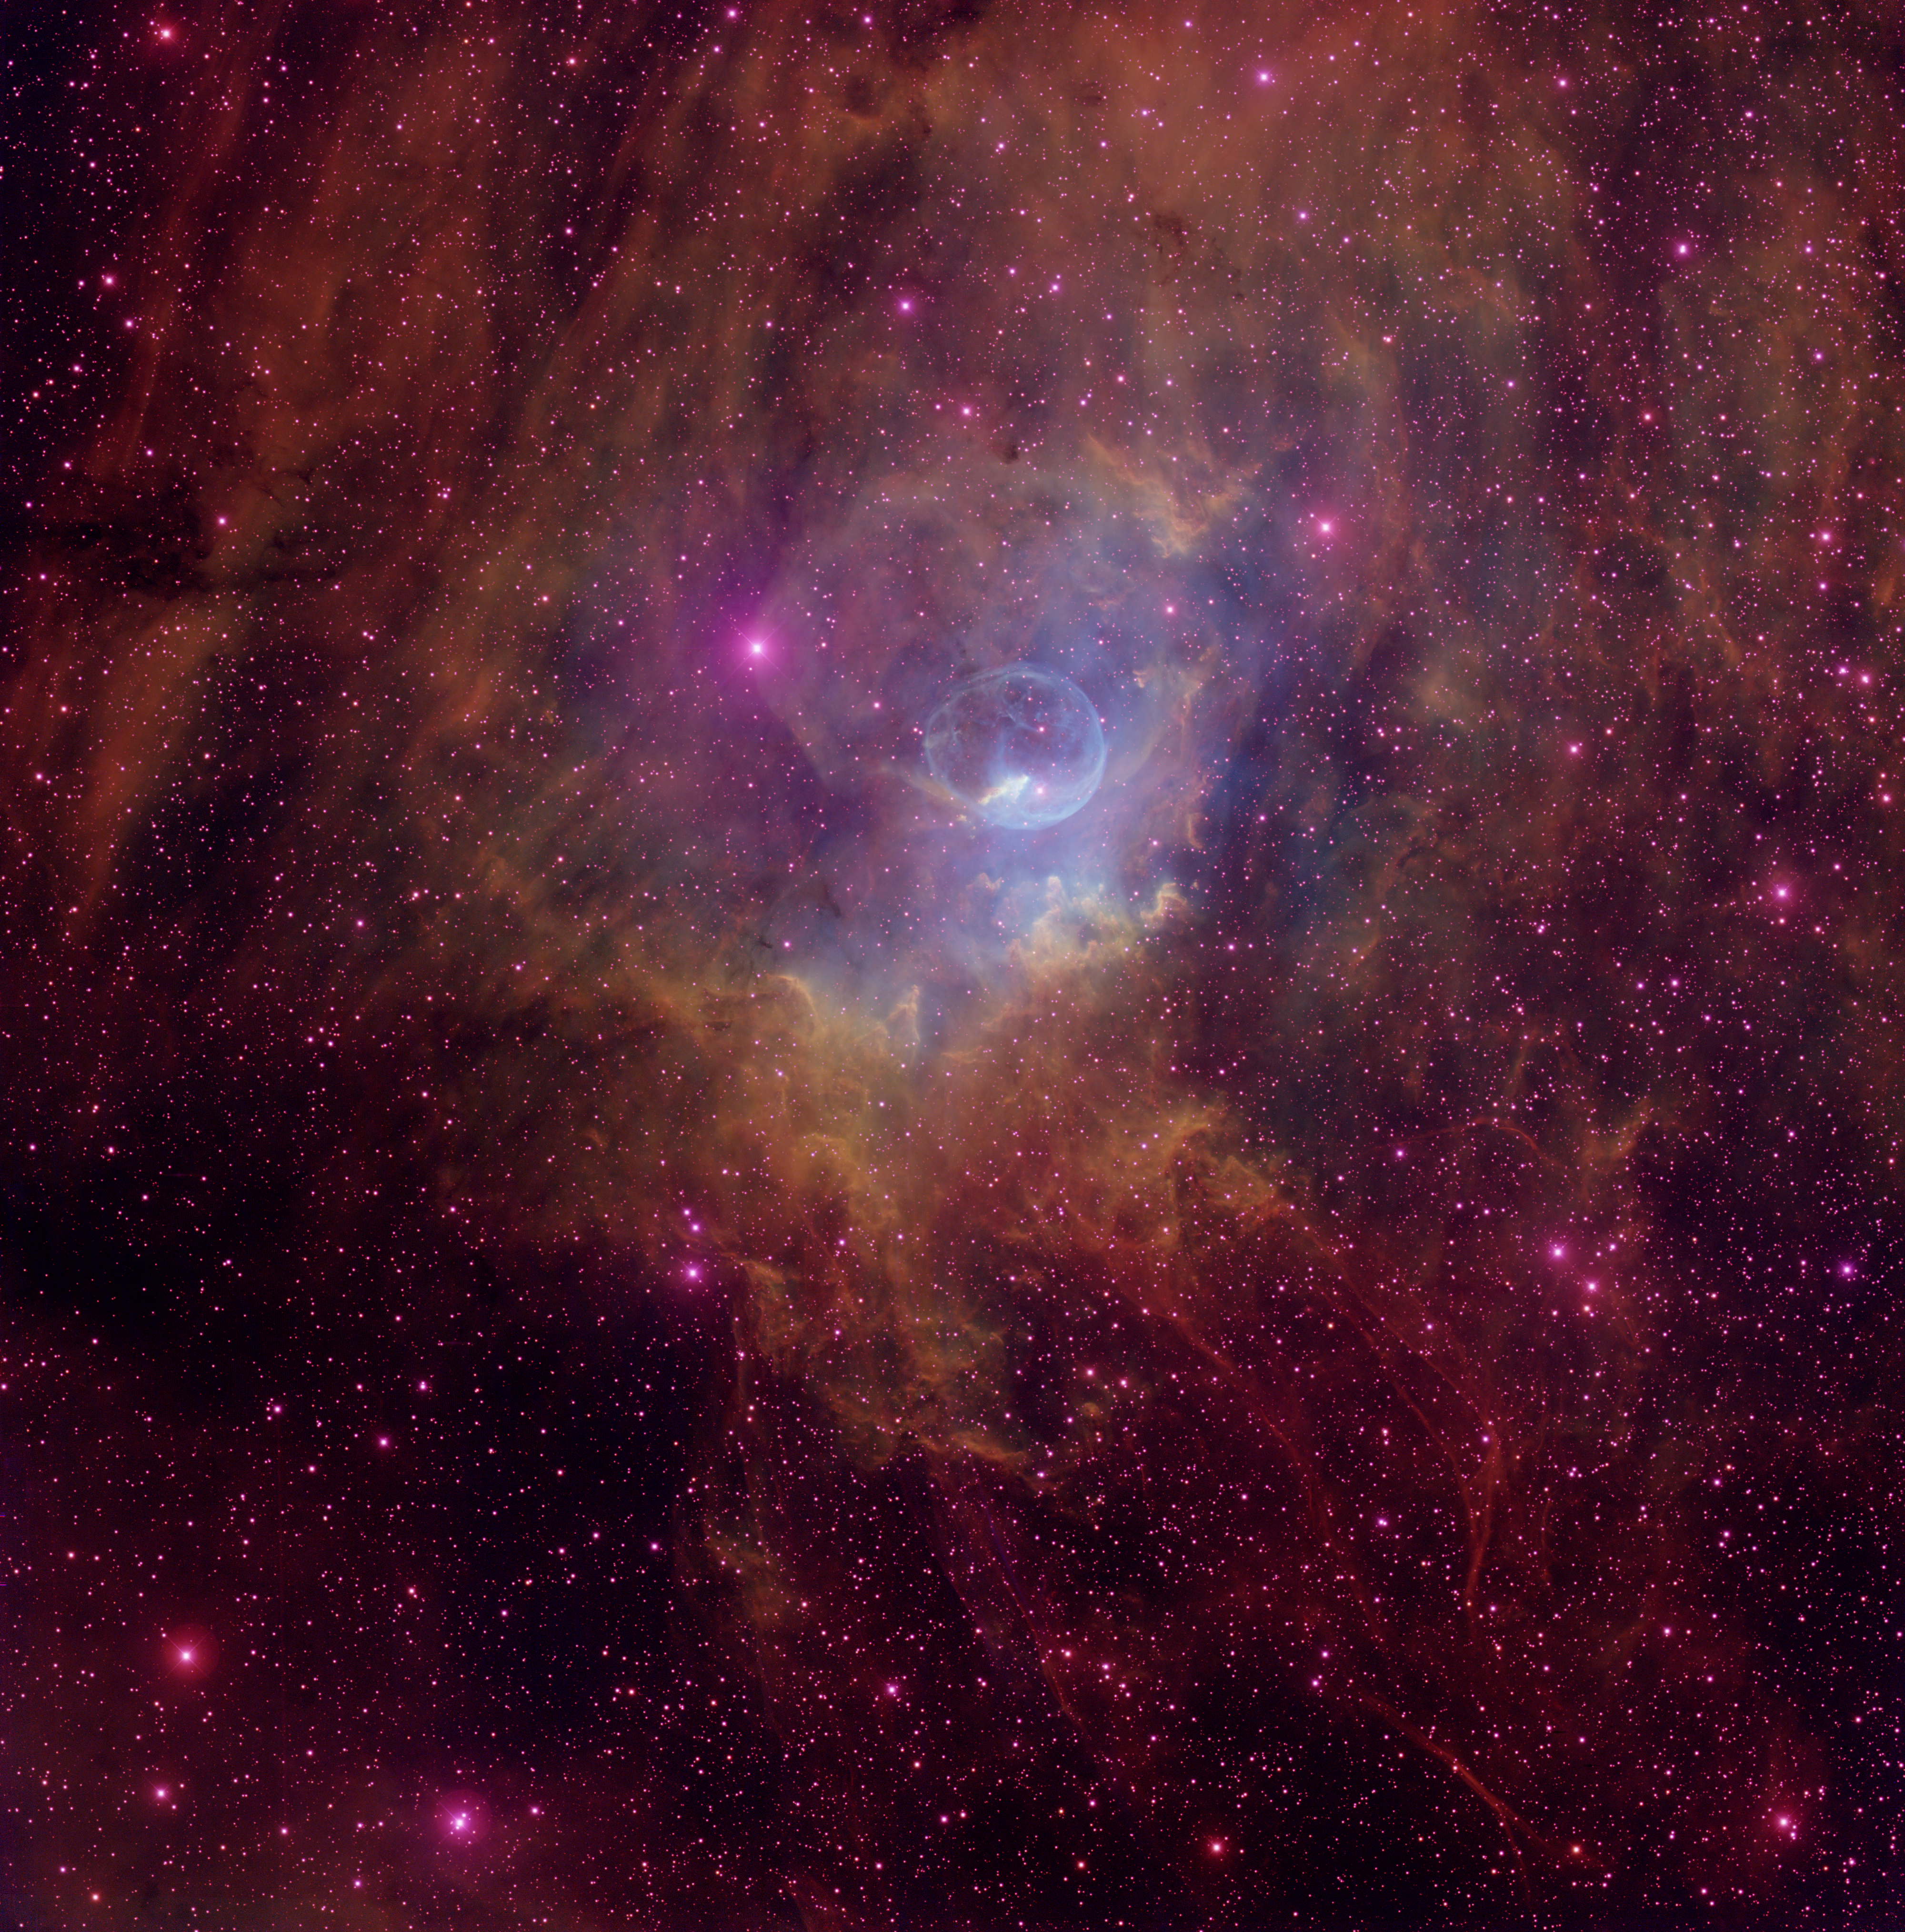

The Bubble Nebula (NGC 7635)

The Bubble Nebula (NGC7635) is one of three shells of gas surrounding the massive star BD+602522, the bright star near the center of the bubble. Energetic radiation from the star ionizes the shell, causing it to glow. About six light-years in diameter, the Bubble Nebula is located in the direction of the constellation Cassiopeia. The magenta wisps near the bottom-right of the image are an unexpected bonus—the wisps are the remnants of a supernova that exploded thousands of years ago. This is the first optical image of the supernova remnant, which was discovered at radio wavelengths by the Canadian Galactic Plane Survey in 2005.

Credit: T.A. Rector/University of Alaska Anchorage, H. Schweiker/WIYN and NOIRLab/NSF/AURA